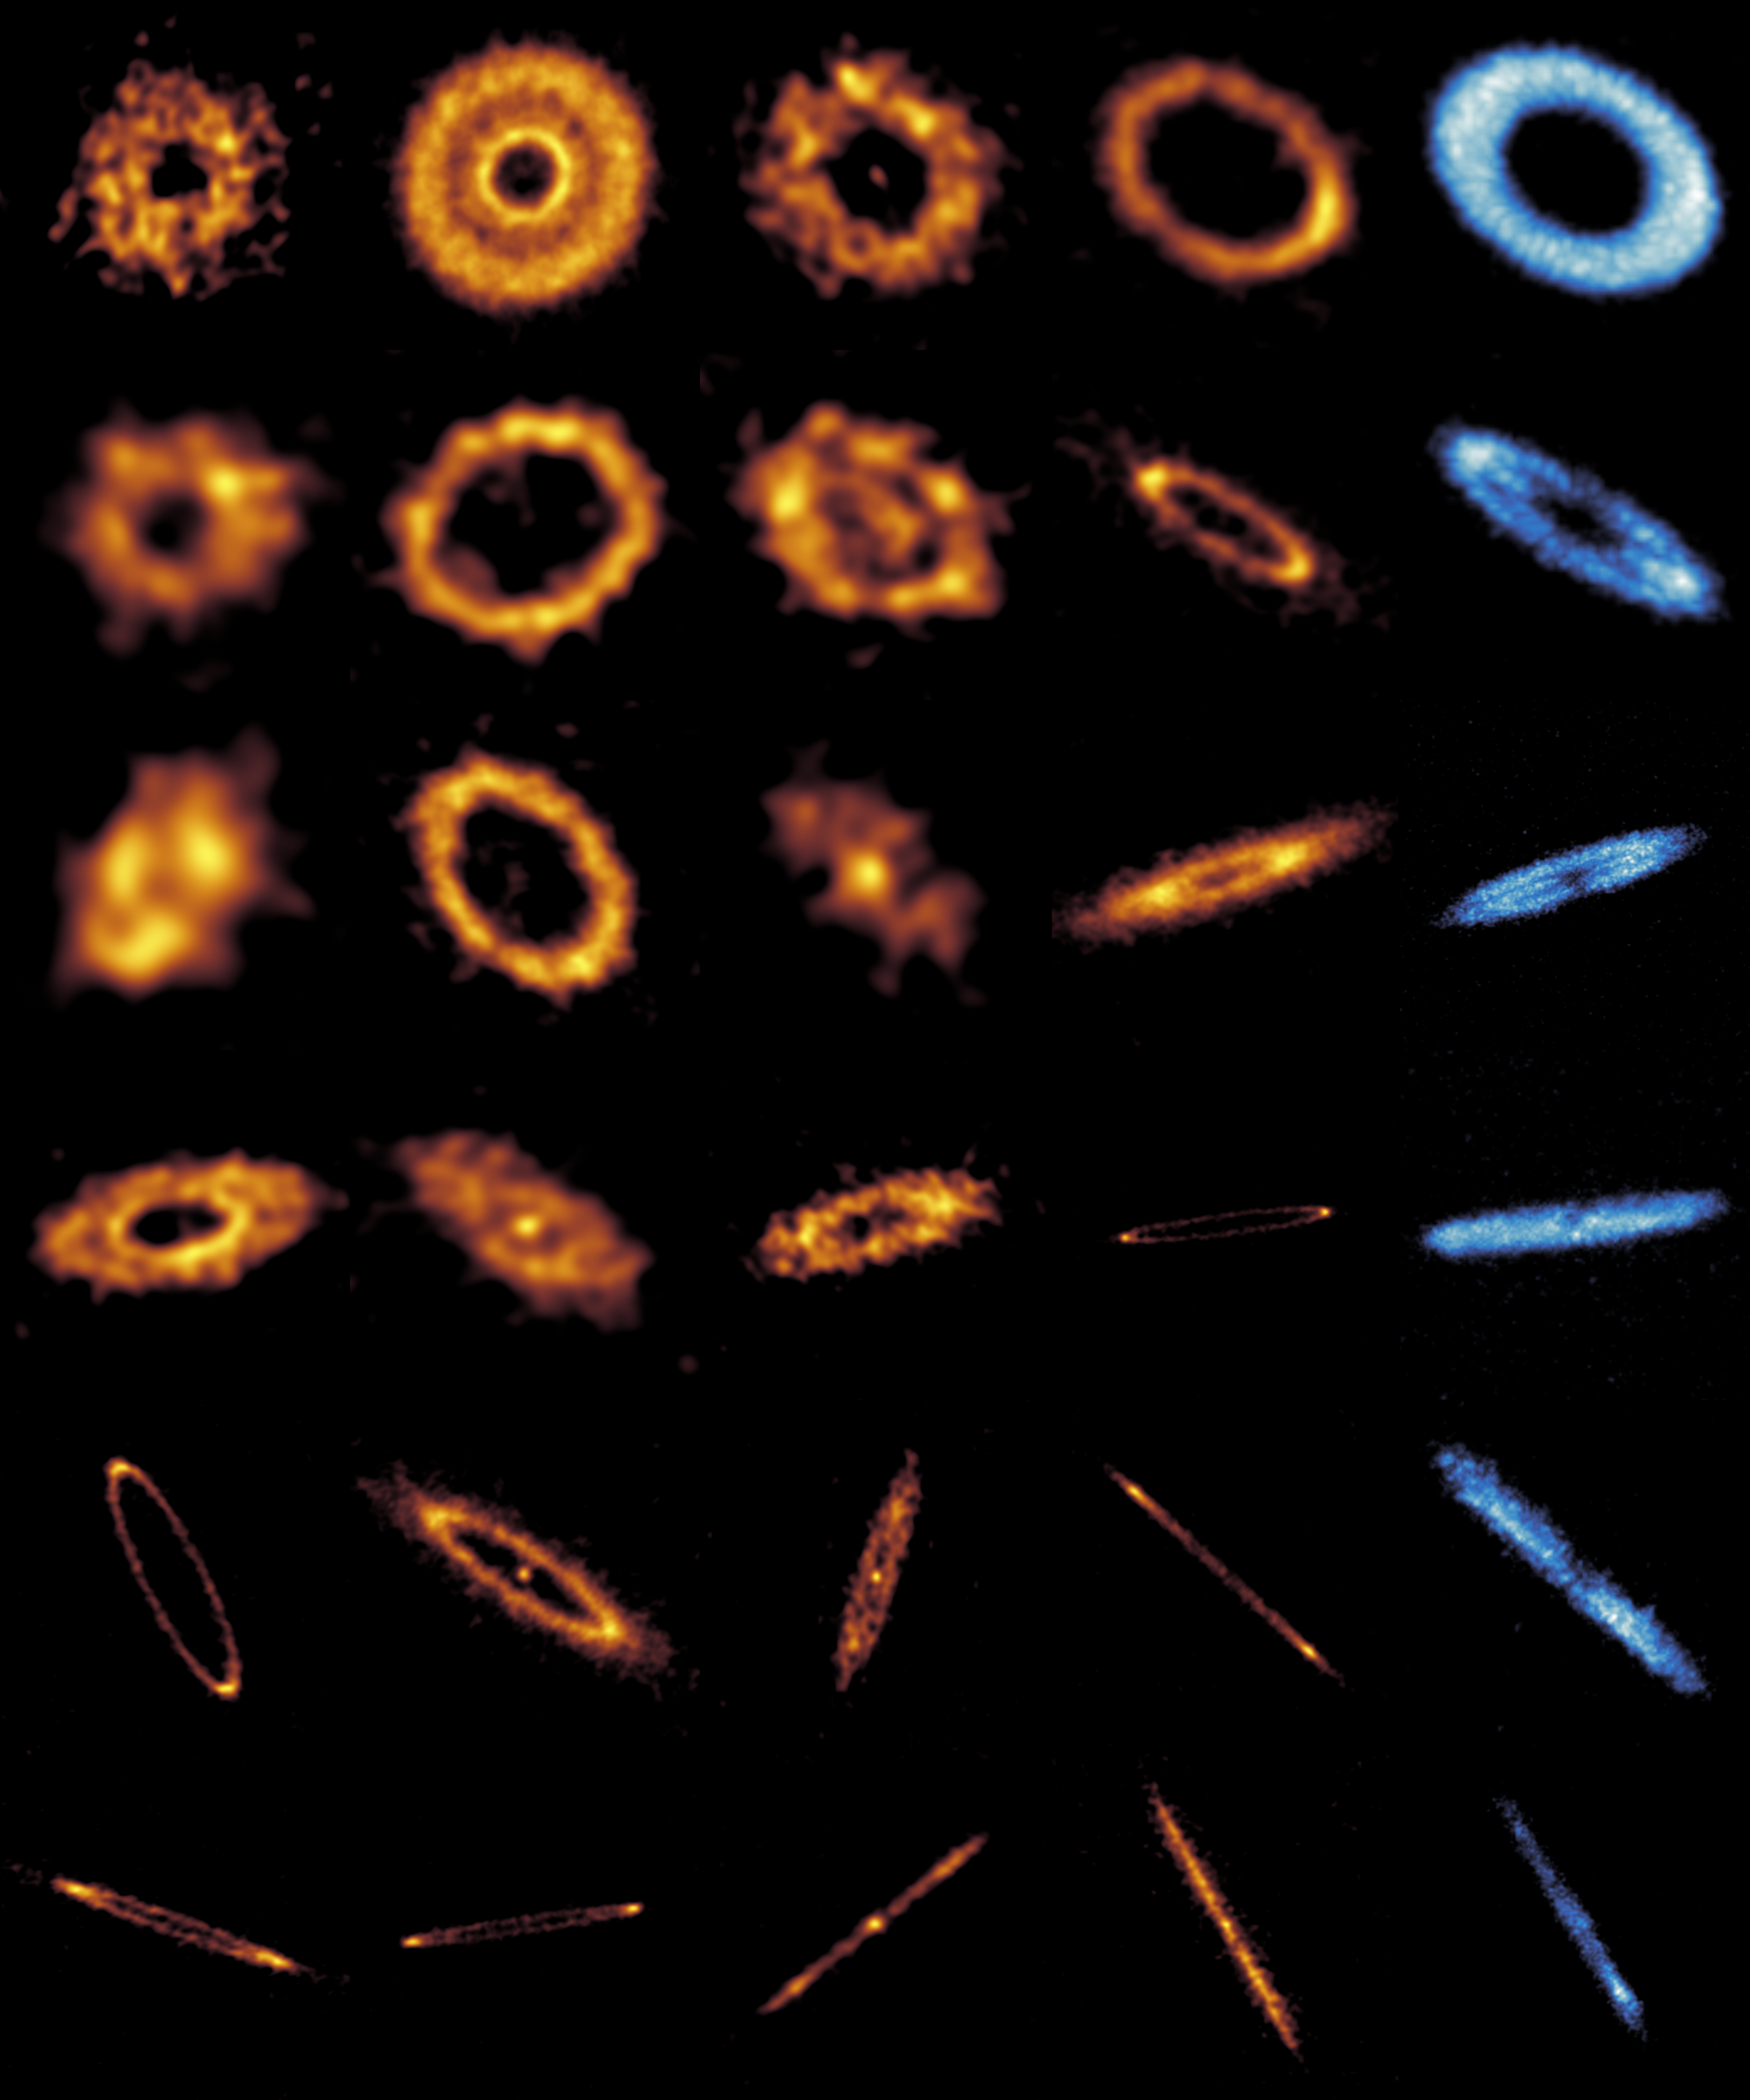

The precious rings of space

Not all rings are forged in fantasy, my precious! For astronomers, they are found in space. The ones in today’s Picture of the Week are debris discs: the leftovers of planet formation around other stars.

Even our Solar System has a debris disc, known as the Kuiper Belt, where numerous asteroids and comets encircle the Sun beyond Neptune’s orbit. It is believed that the influence of large planets like Neptune prevented the dust and pebbles in this region from clumping together and forming larger bodies. Therefore, debris discs can be seen as remnants of planetary formation, and studying those around other stars is key to understanding the birth of planetary systems.

Using the Atacama Large Millimeter/submillimeter Array (ALMA), a team of astronomers has obtained high-resolution images of 24 debris discs around other stars. The orange images in this Picture of the Week show the distribution of dust in these discs, and the blue ones the distribution of gas in 6 of them.

The origin of gas in debris discs is debated: it could be leftover primordial gas that was present around the star from the beginning, or gas released later on as dust grains collided with each other. The debris disc around the star HD 121617, shown here in the two images at the top-right, is very interesting in this regard. The dust ring (orange) is brighter on one side, indicating a higher concentration of dust grains there. The team found that a vortex of gas could trap dust particles there, but only if the density of gas is very high. Such a high density of gas would be more consistent with this gas being of primordial origin. Further analysis of the full sample of debris discs will tell us more about the secrets of these precious rings.

Credit: ALMA(ESO/NAOJ/NRAO)/S. Marino et al.